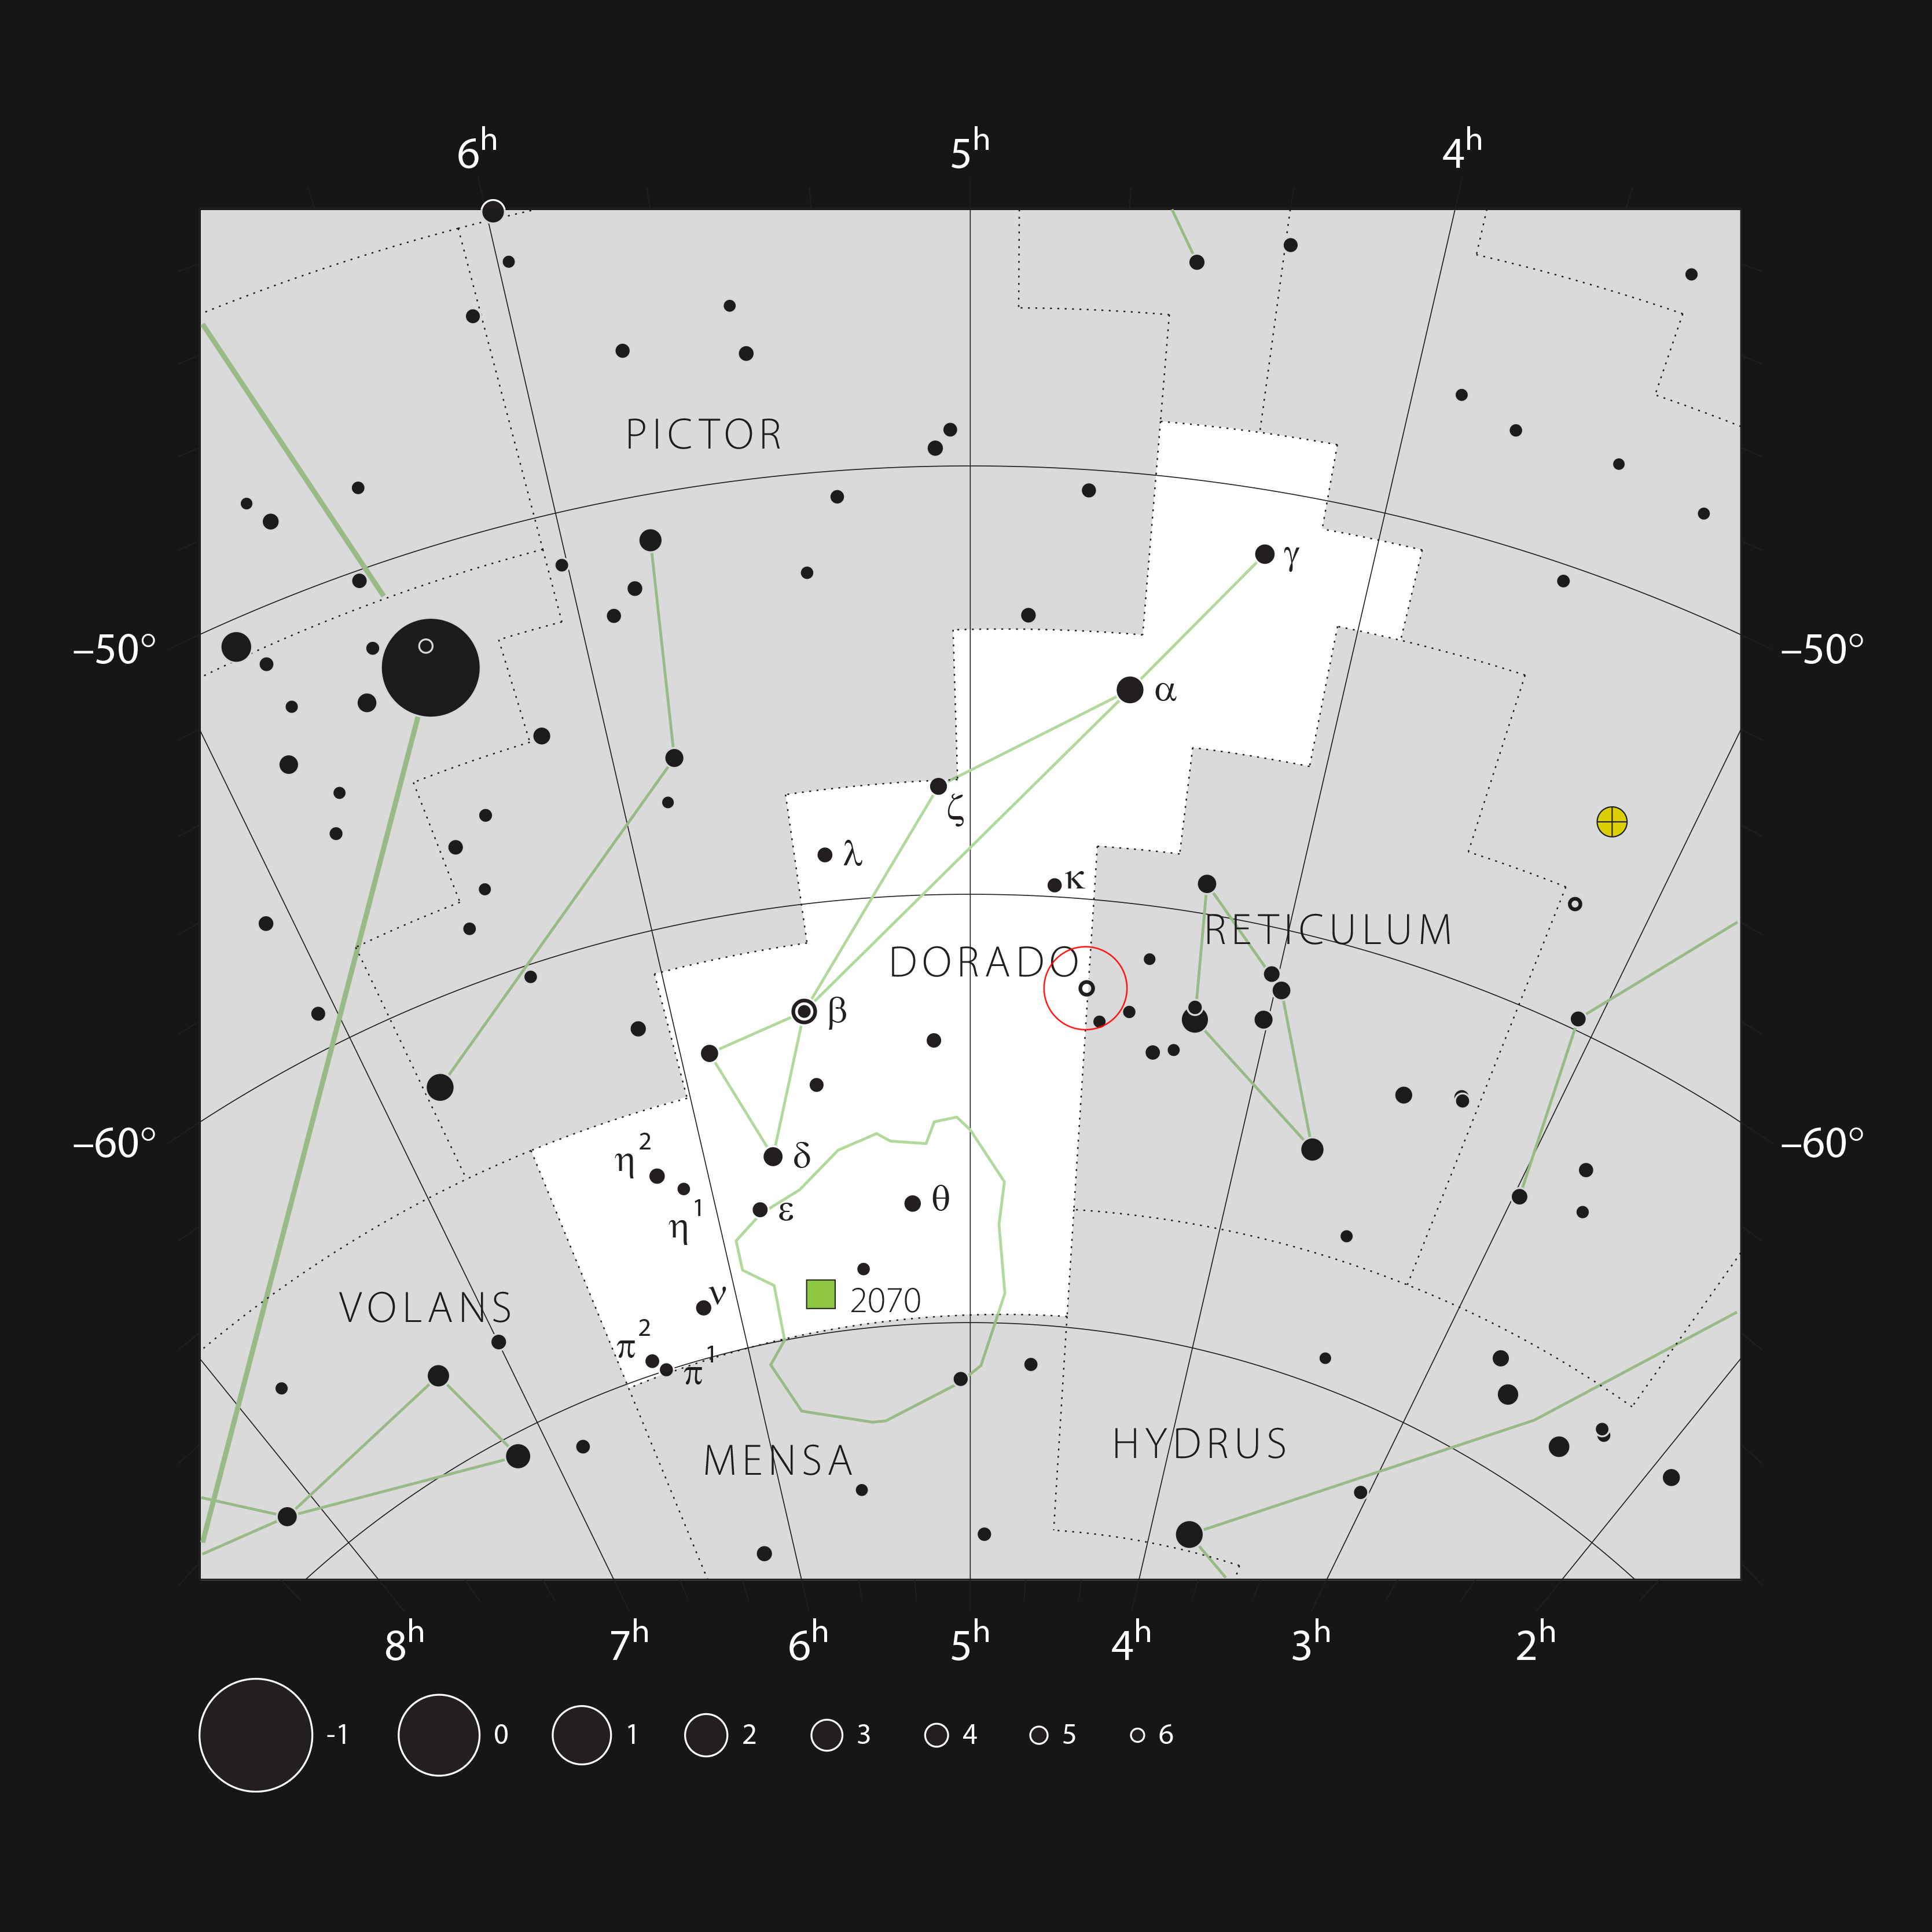

The star R Doradus in the constellation Dorado

This chart shows the location of the nebula R Doradus in the southern-hemisphere constellation of Dorado (the Swordfish). This map shows most of the stars visible to the unaided eye under good conditions. The location of the star itself is marked with a red circle.

Credit: ESO, IAU and Sky & Telescope